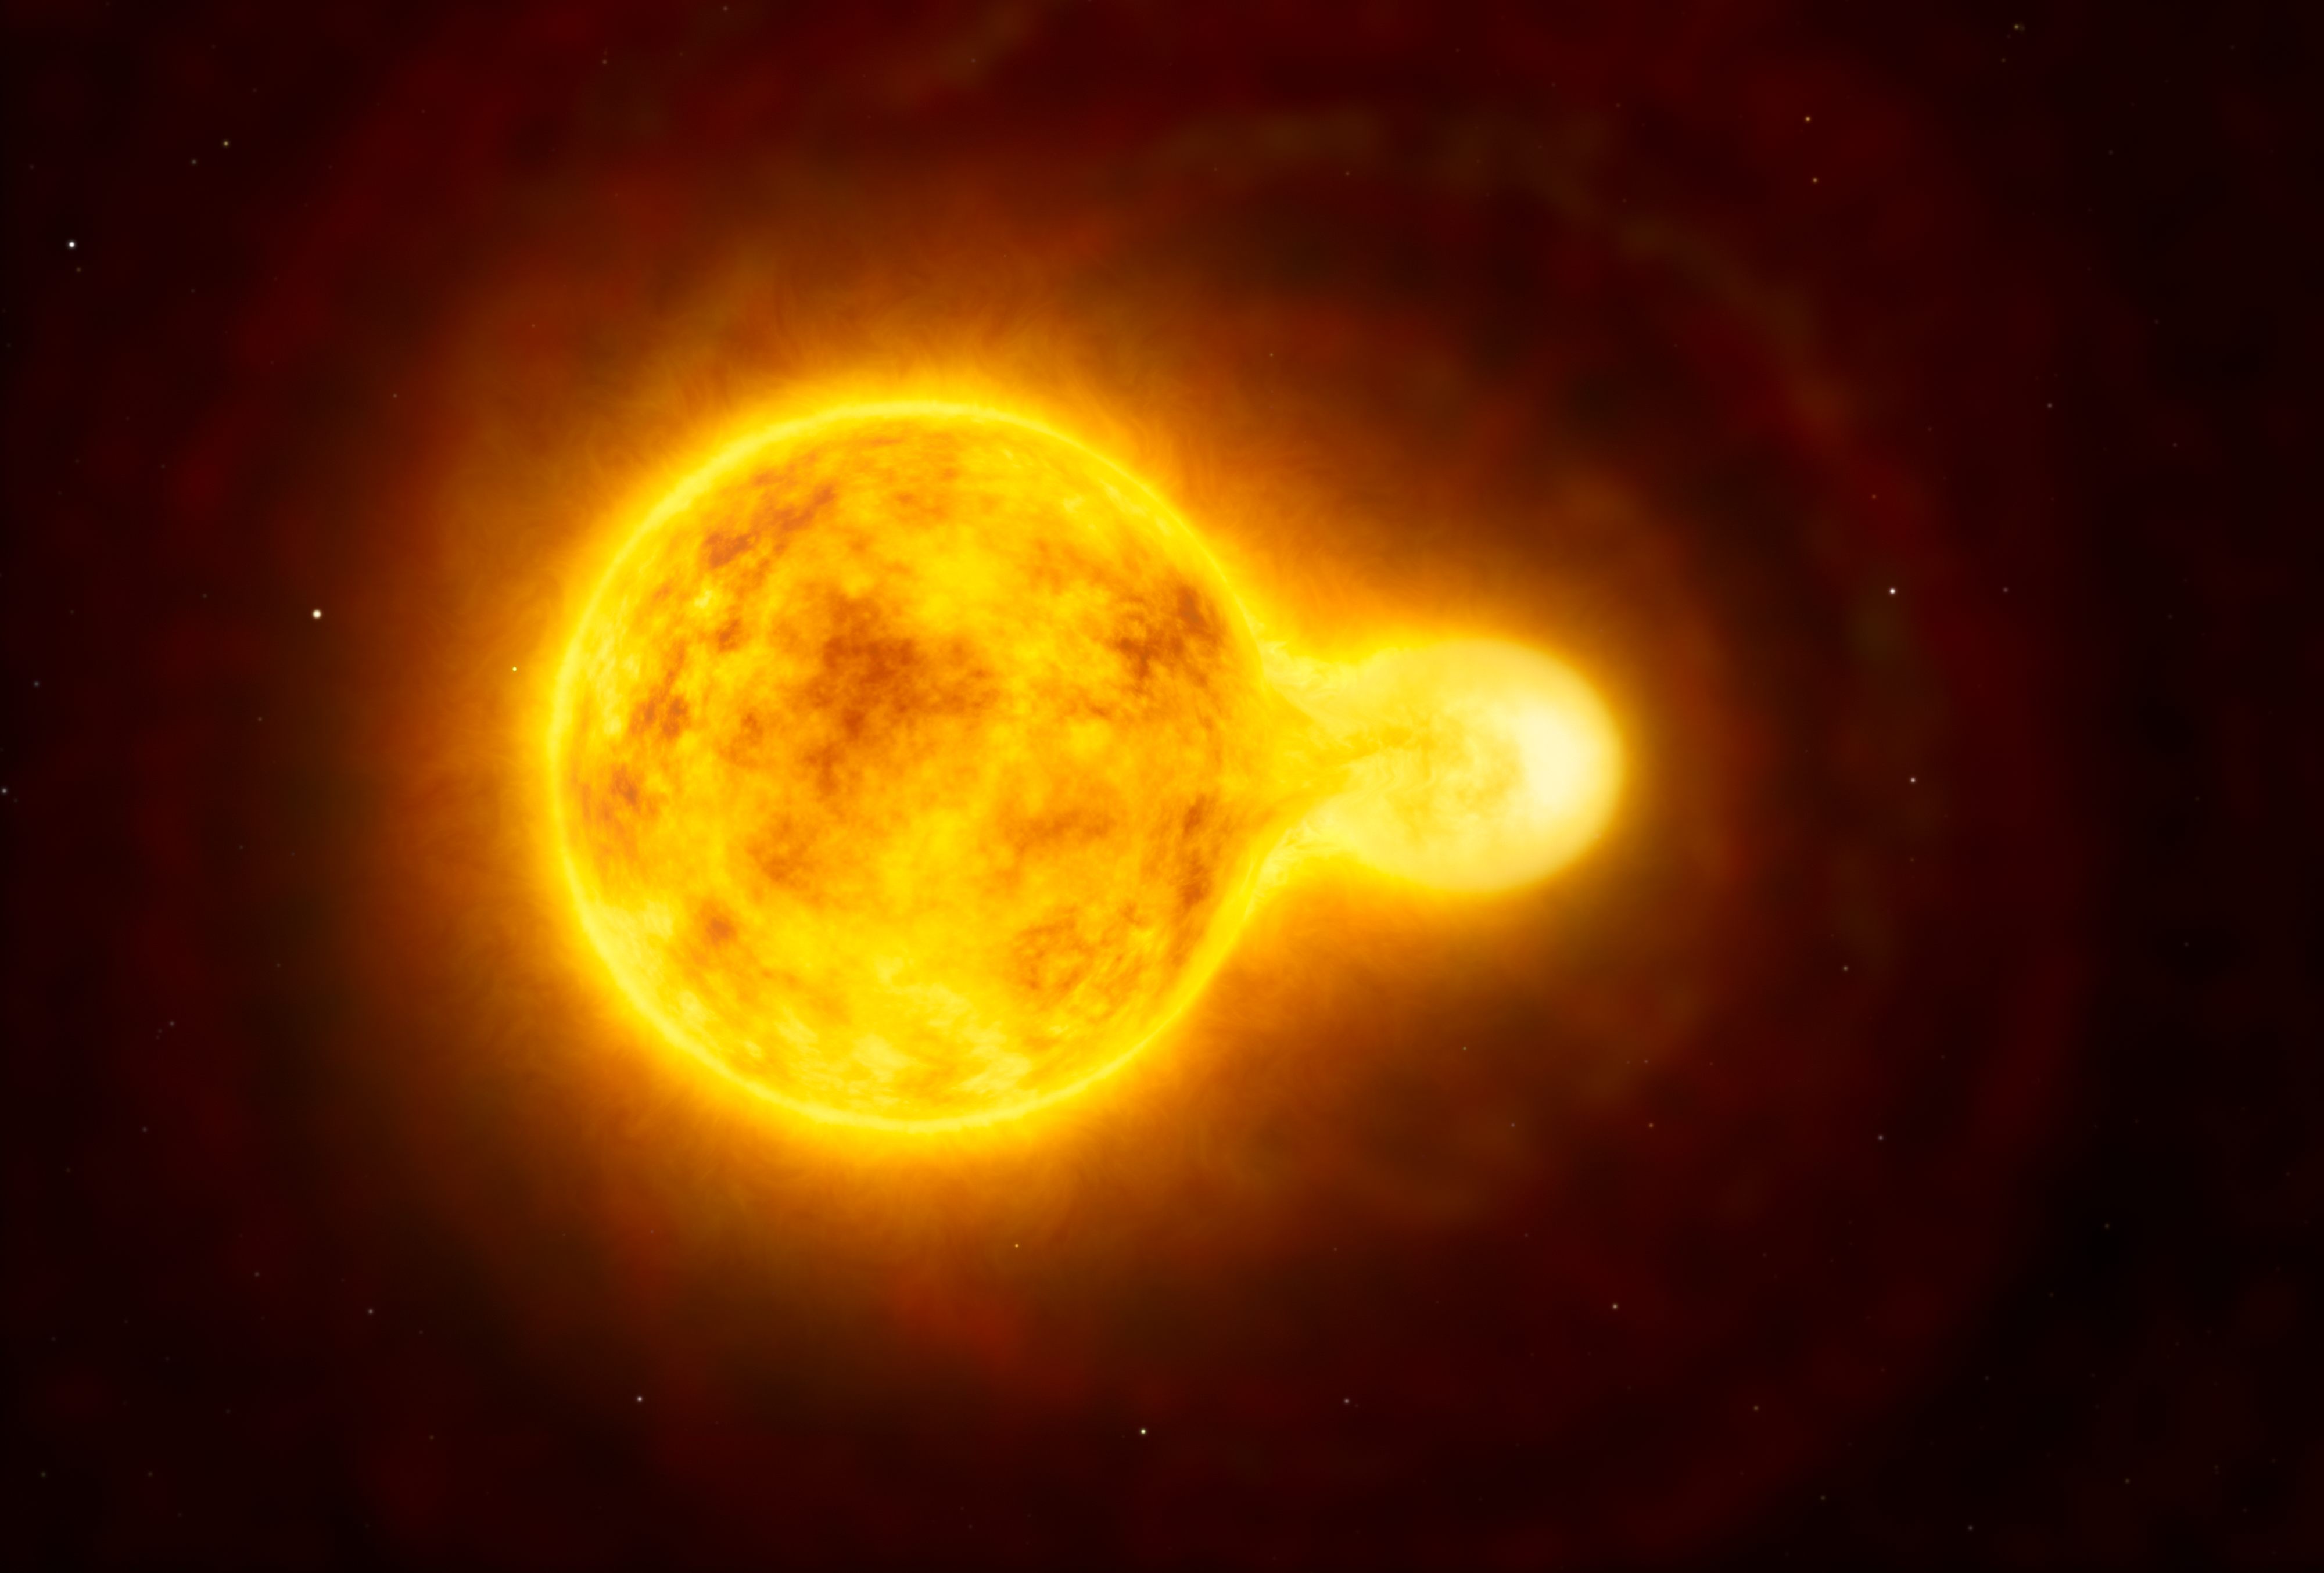

Artist’s impression of the yellow hypergiant star HR 5171

This artist’s impression shows the yellow hypergiant star HR 5171. This is a very rare type of star with only a dozen known in our galaxy. Its size is over 1300 times that of our Sun — one of the largest ten stars found so far. Observations with ESO’s Very Large Telescope Interferometer have shown that it is actually a double star, with the companion in contact with the main star.

Credit: ESO